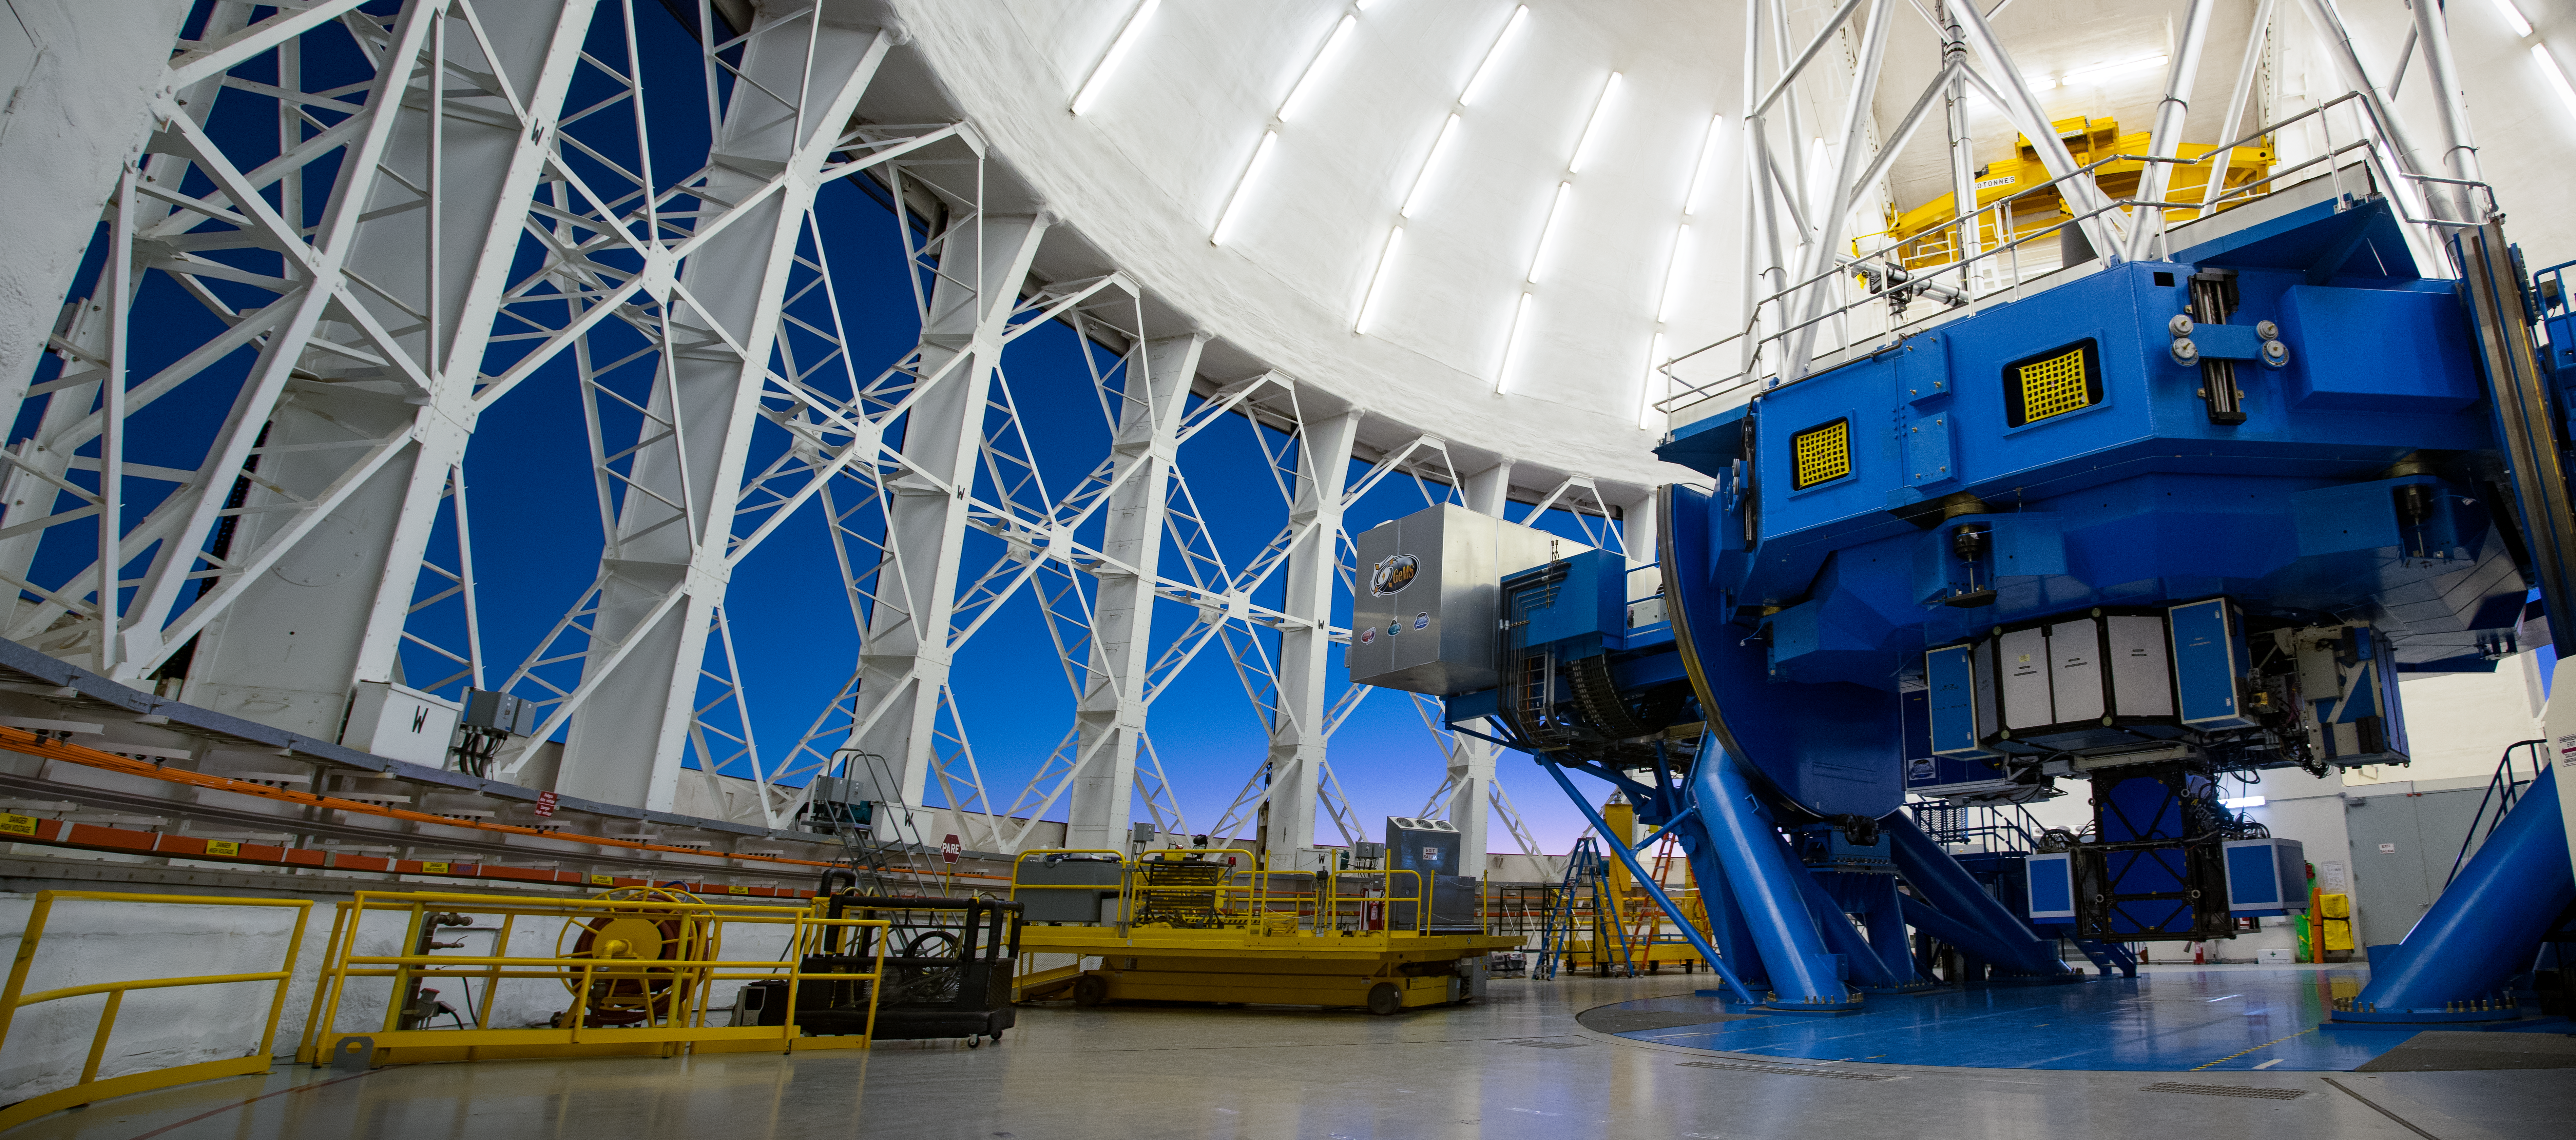

Gemini Planet Imager on Gemini South telescope

Gemini Planet Imager (GPI) on Gemini South telescope.

Credit: International Gemini Observatory/NOIRLab/NSF/AURA/M. Paredes